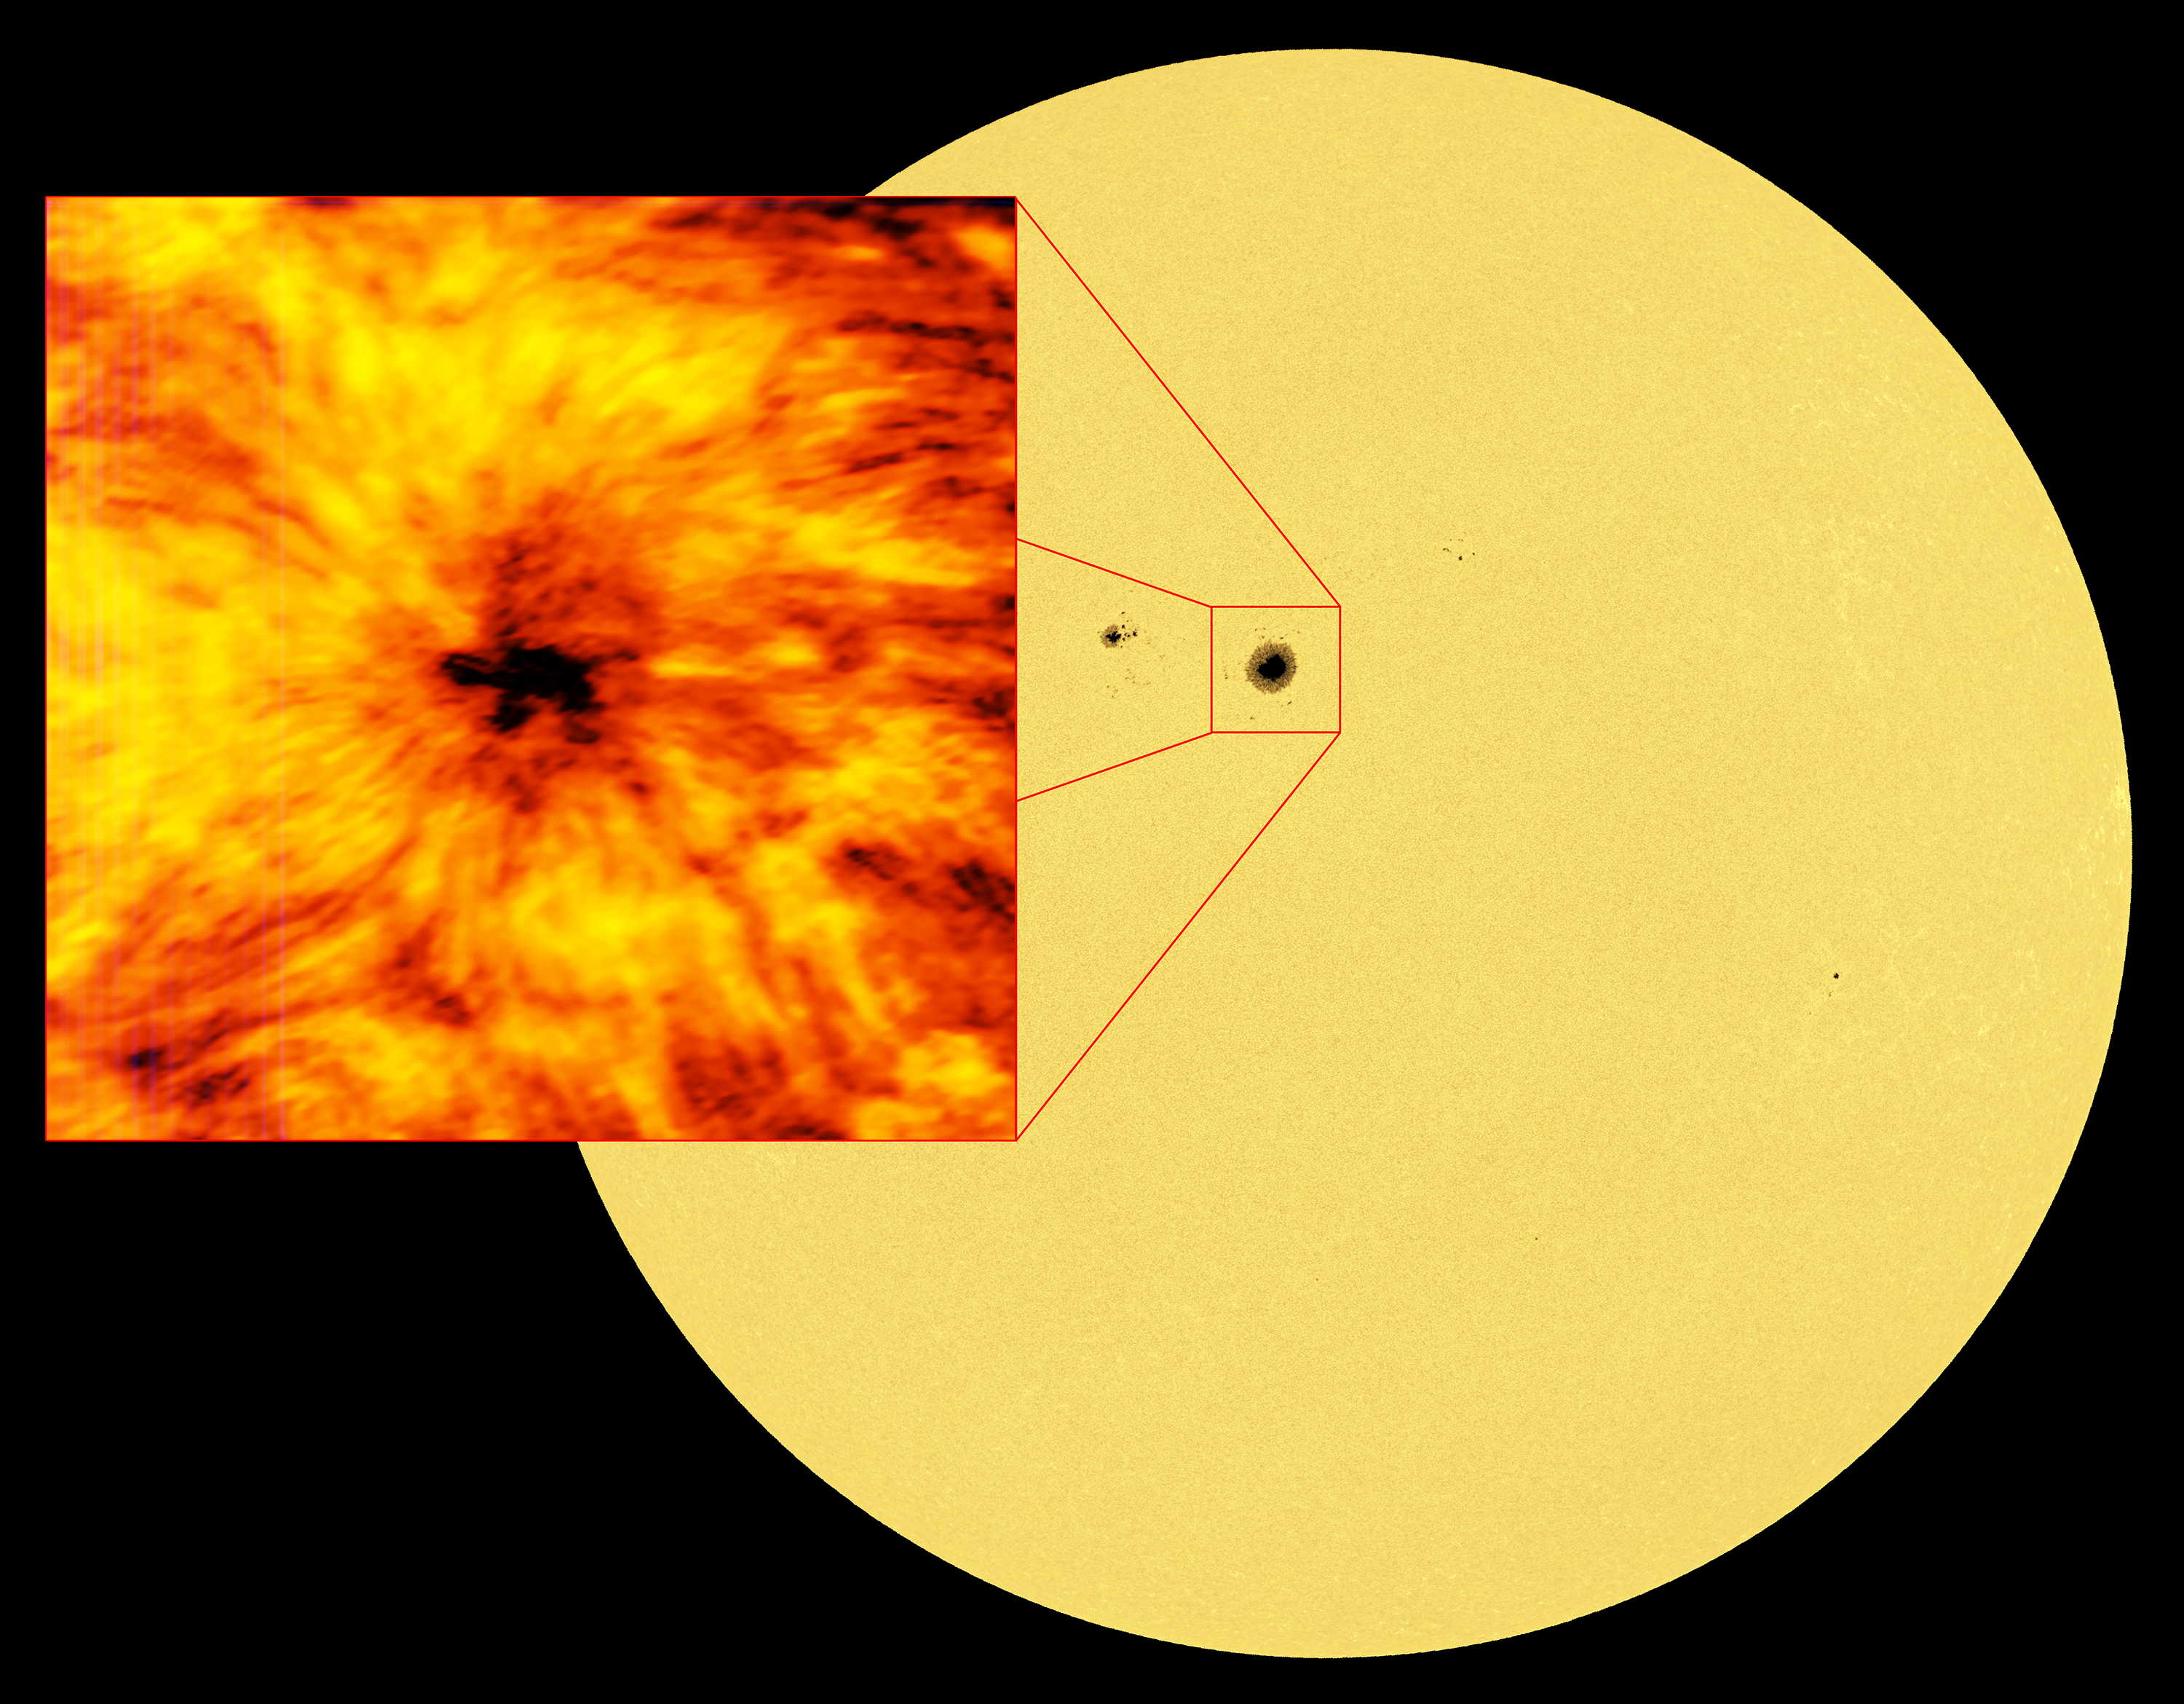

Image of the solar surface alongside a close-up view of a sunspot from ALMA

This image of the entire Sun was taken in the red visible light emitted by iron atoms in the Sun’s atmosphere. Light at this wavelength originates from the visible solar surface, the photosphere. A cooler, darker sunspot is clearly visible in the disc, and as a visual comparison is shown alongside the image from ALMA at a wavelength of 1.25 millimetres.

The full-disc solar image was taken with the Helioseismic and Magnetic Imager (HMI) on board the Solar Dynamics Observatory (SDO).

Credit: ALMA (ESO/NAOJ/NRAO), NASA.